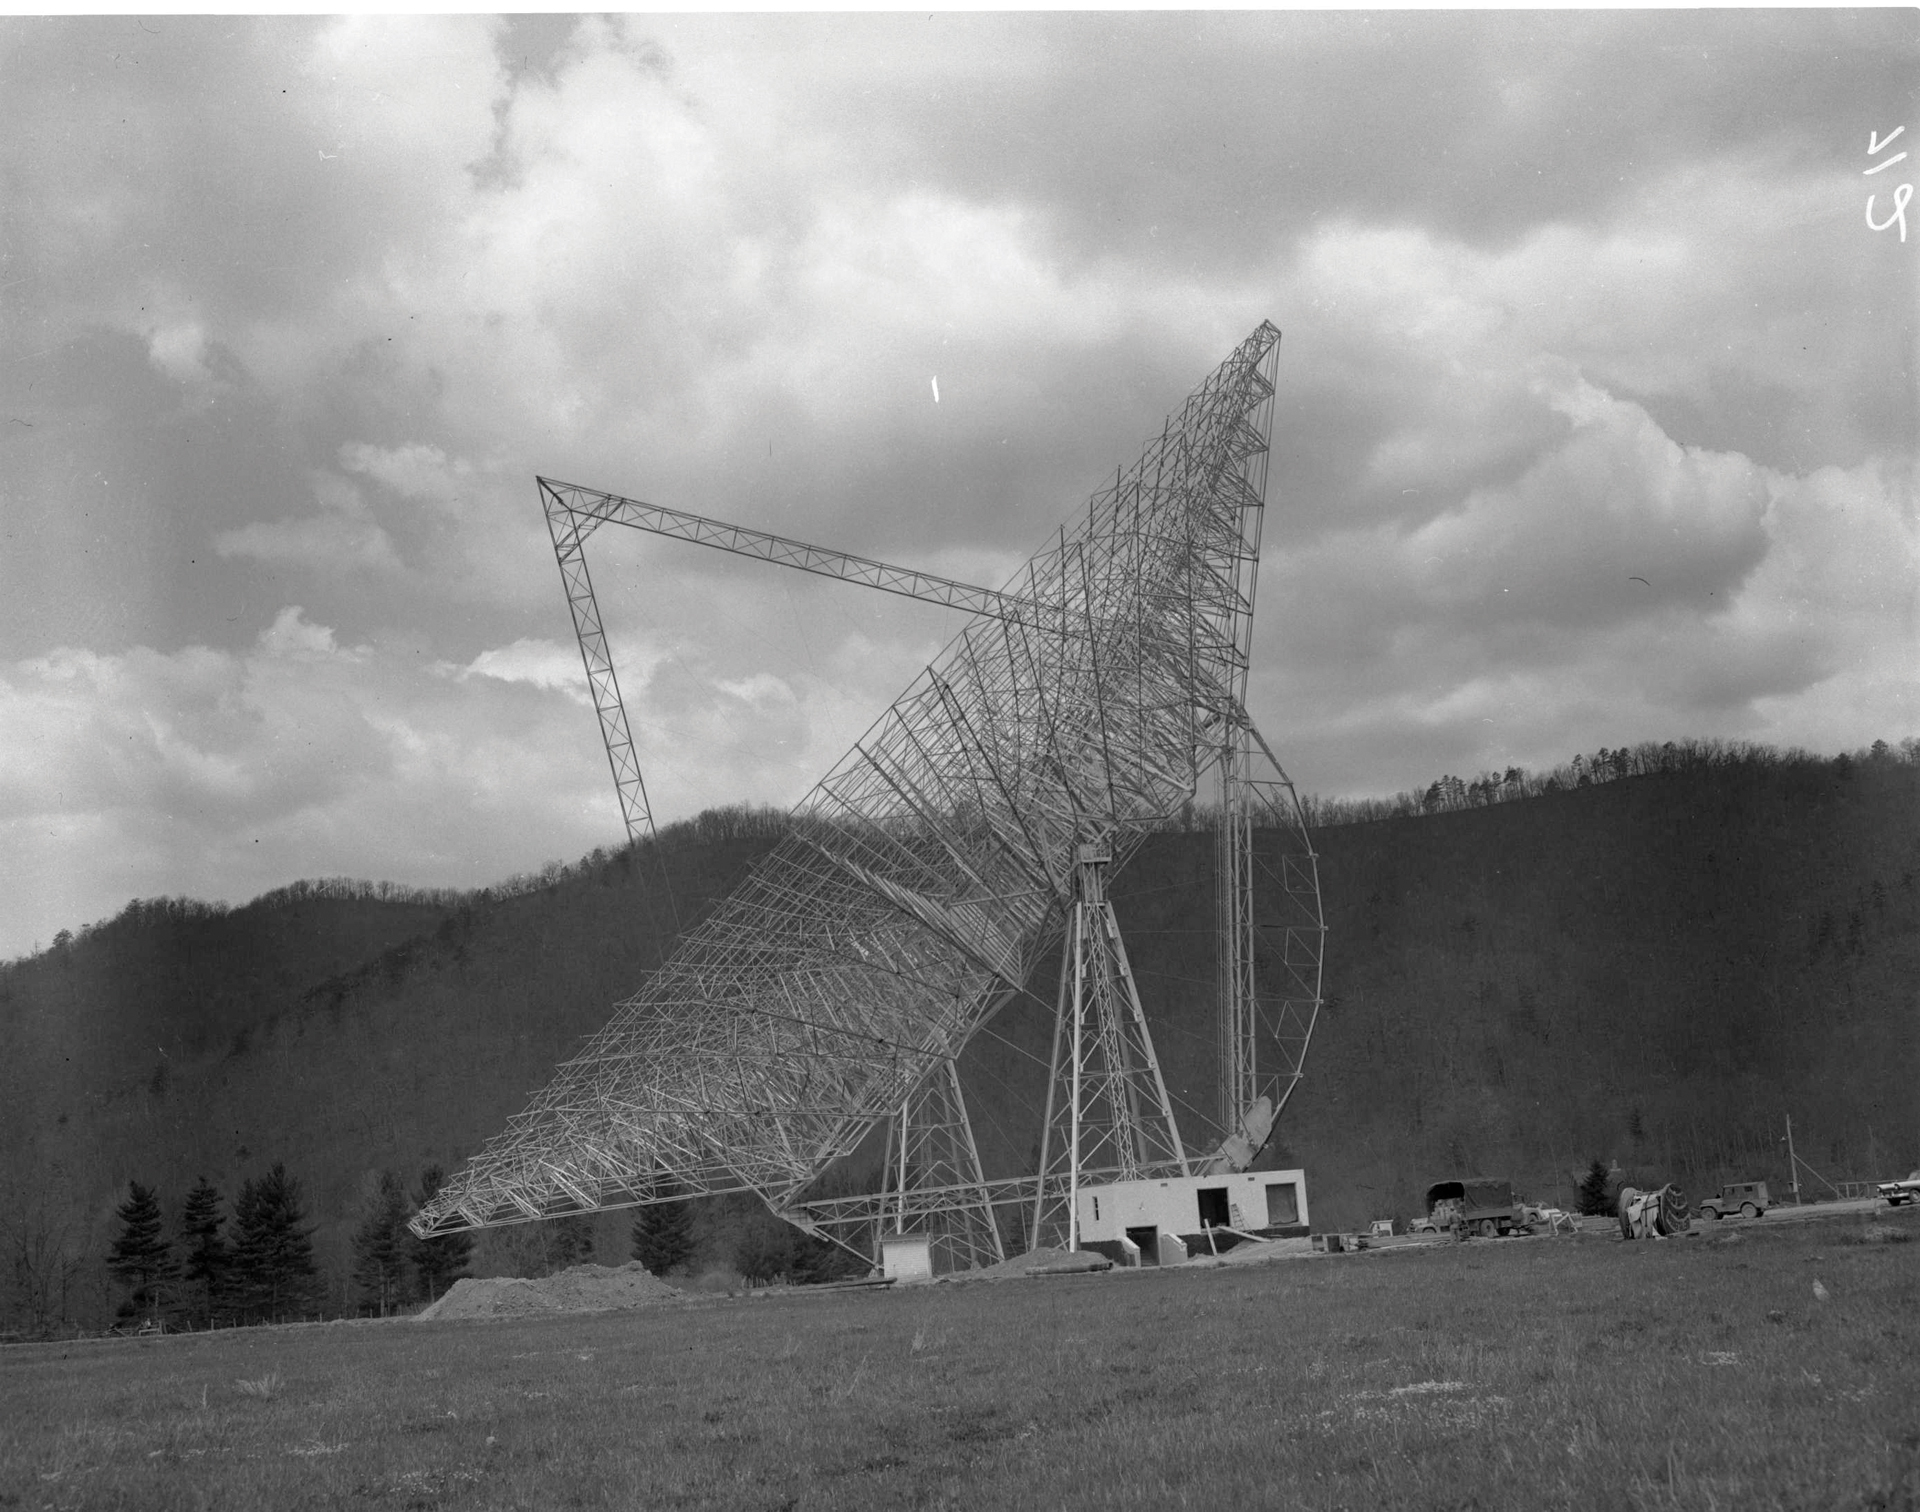

How Low Can You Go?

The 300-foot telescope in Green Bank, West Virginia dips for the cameras after its steel structure is complete. The 300-foot was a transit telescope, meaning that it could only lift and tip, not spin around on its base.

Credit: NRAO/AUI/NSF